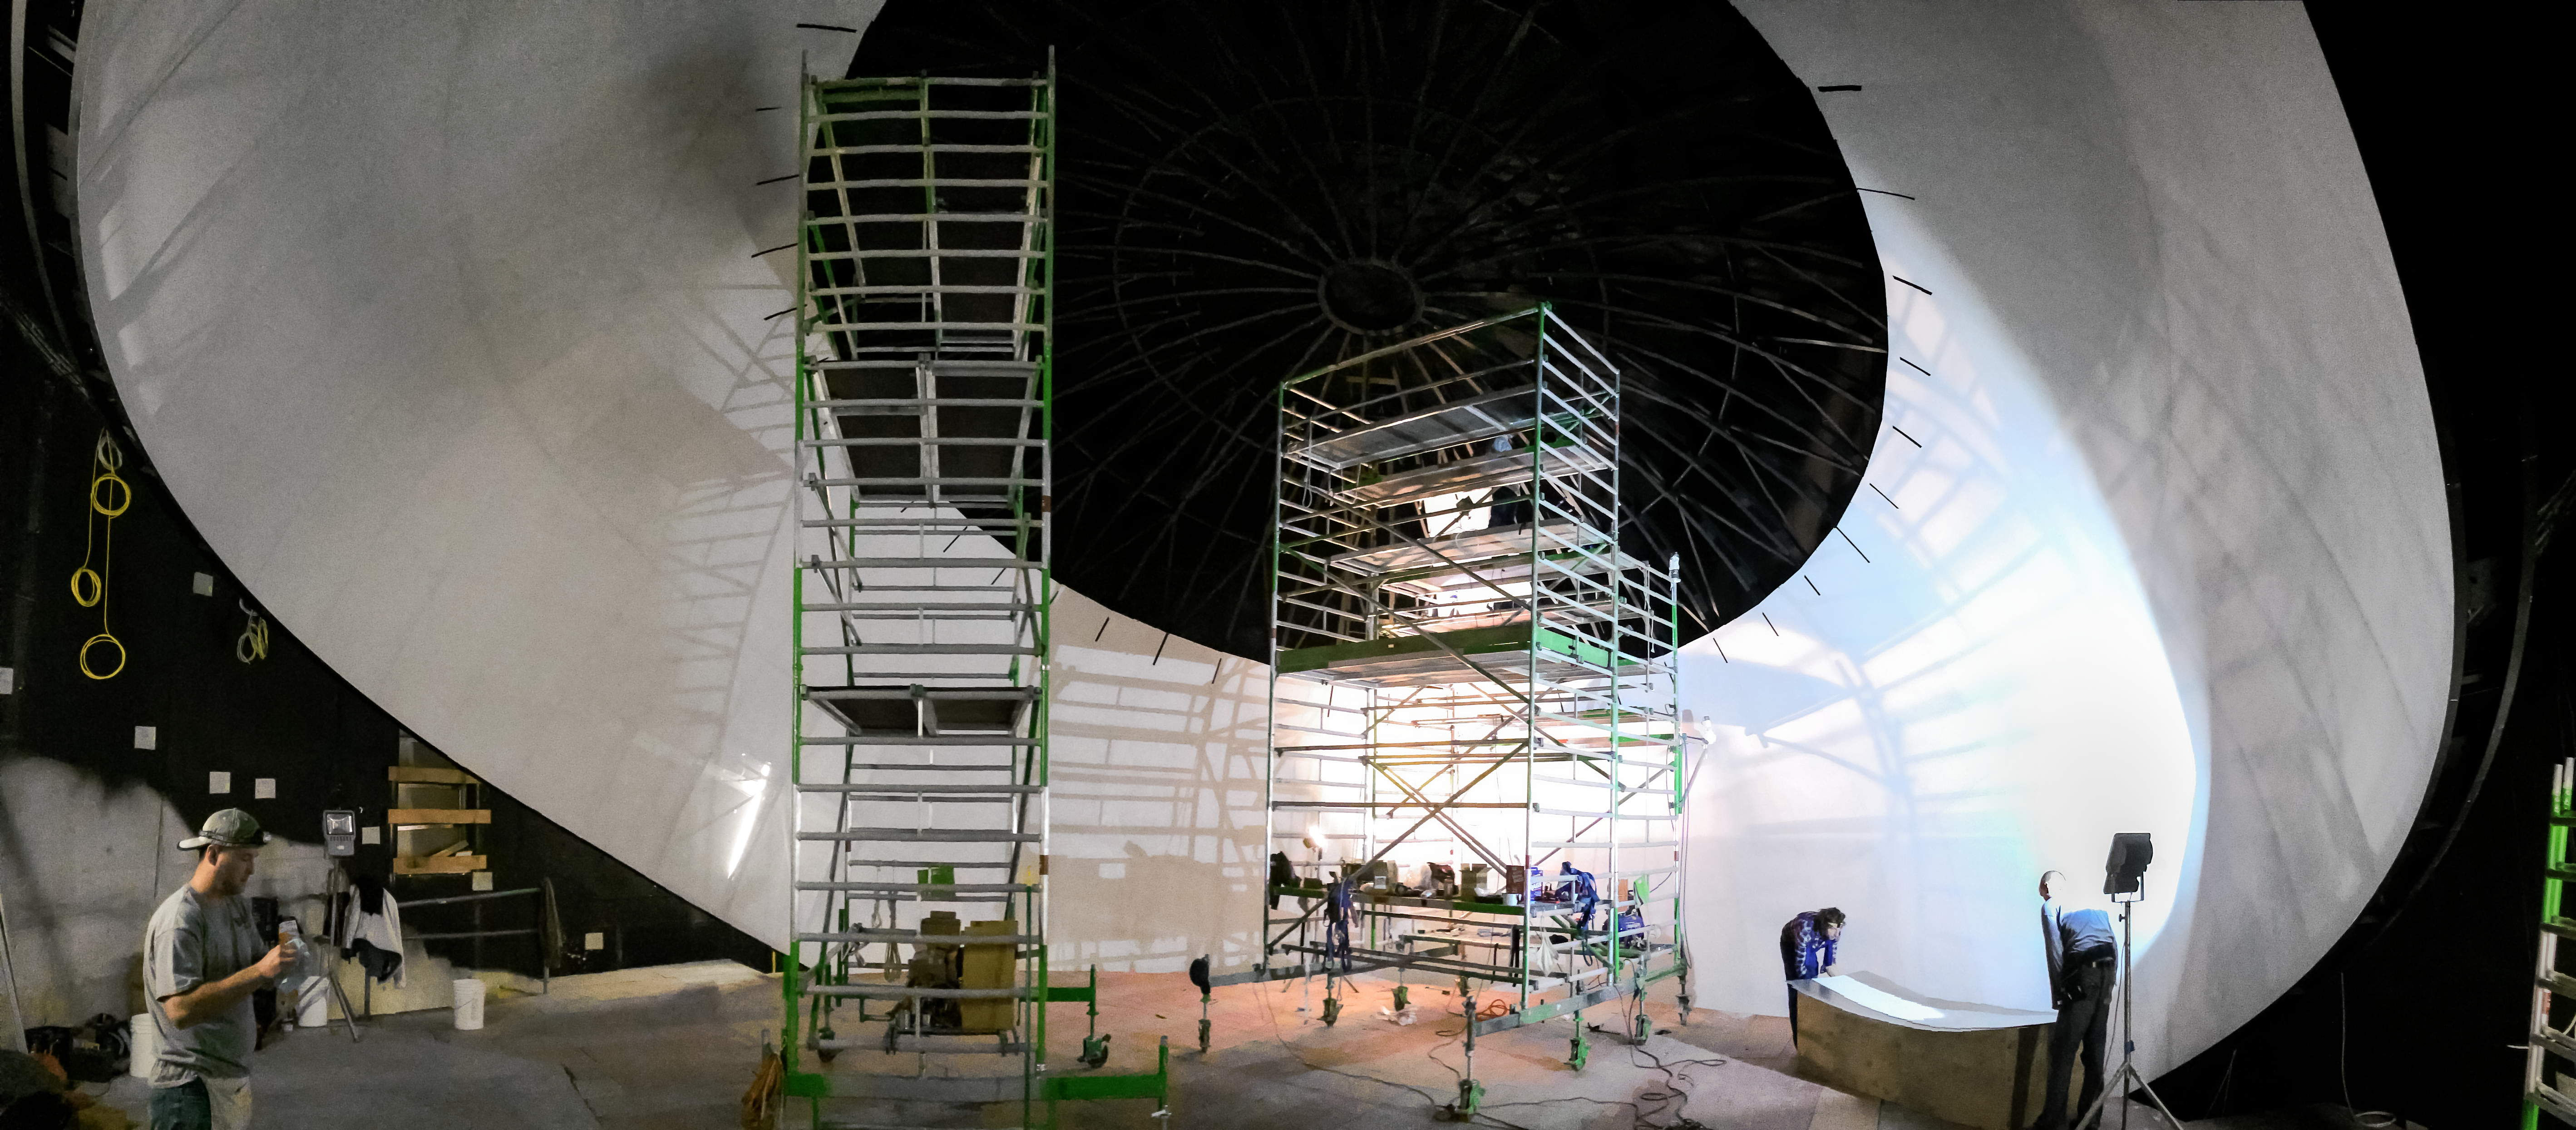

Building the Planetarium

Construction of the Planetarium dome of the ESO Supernova Planetarium & Visitor Centre.

Credit: Architekten Bernhardt + Partner (www.bp-da.de)